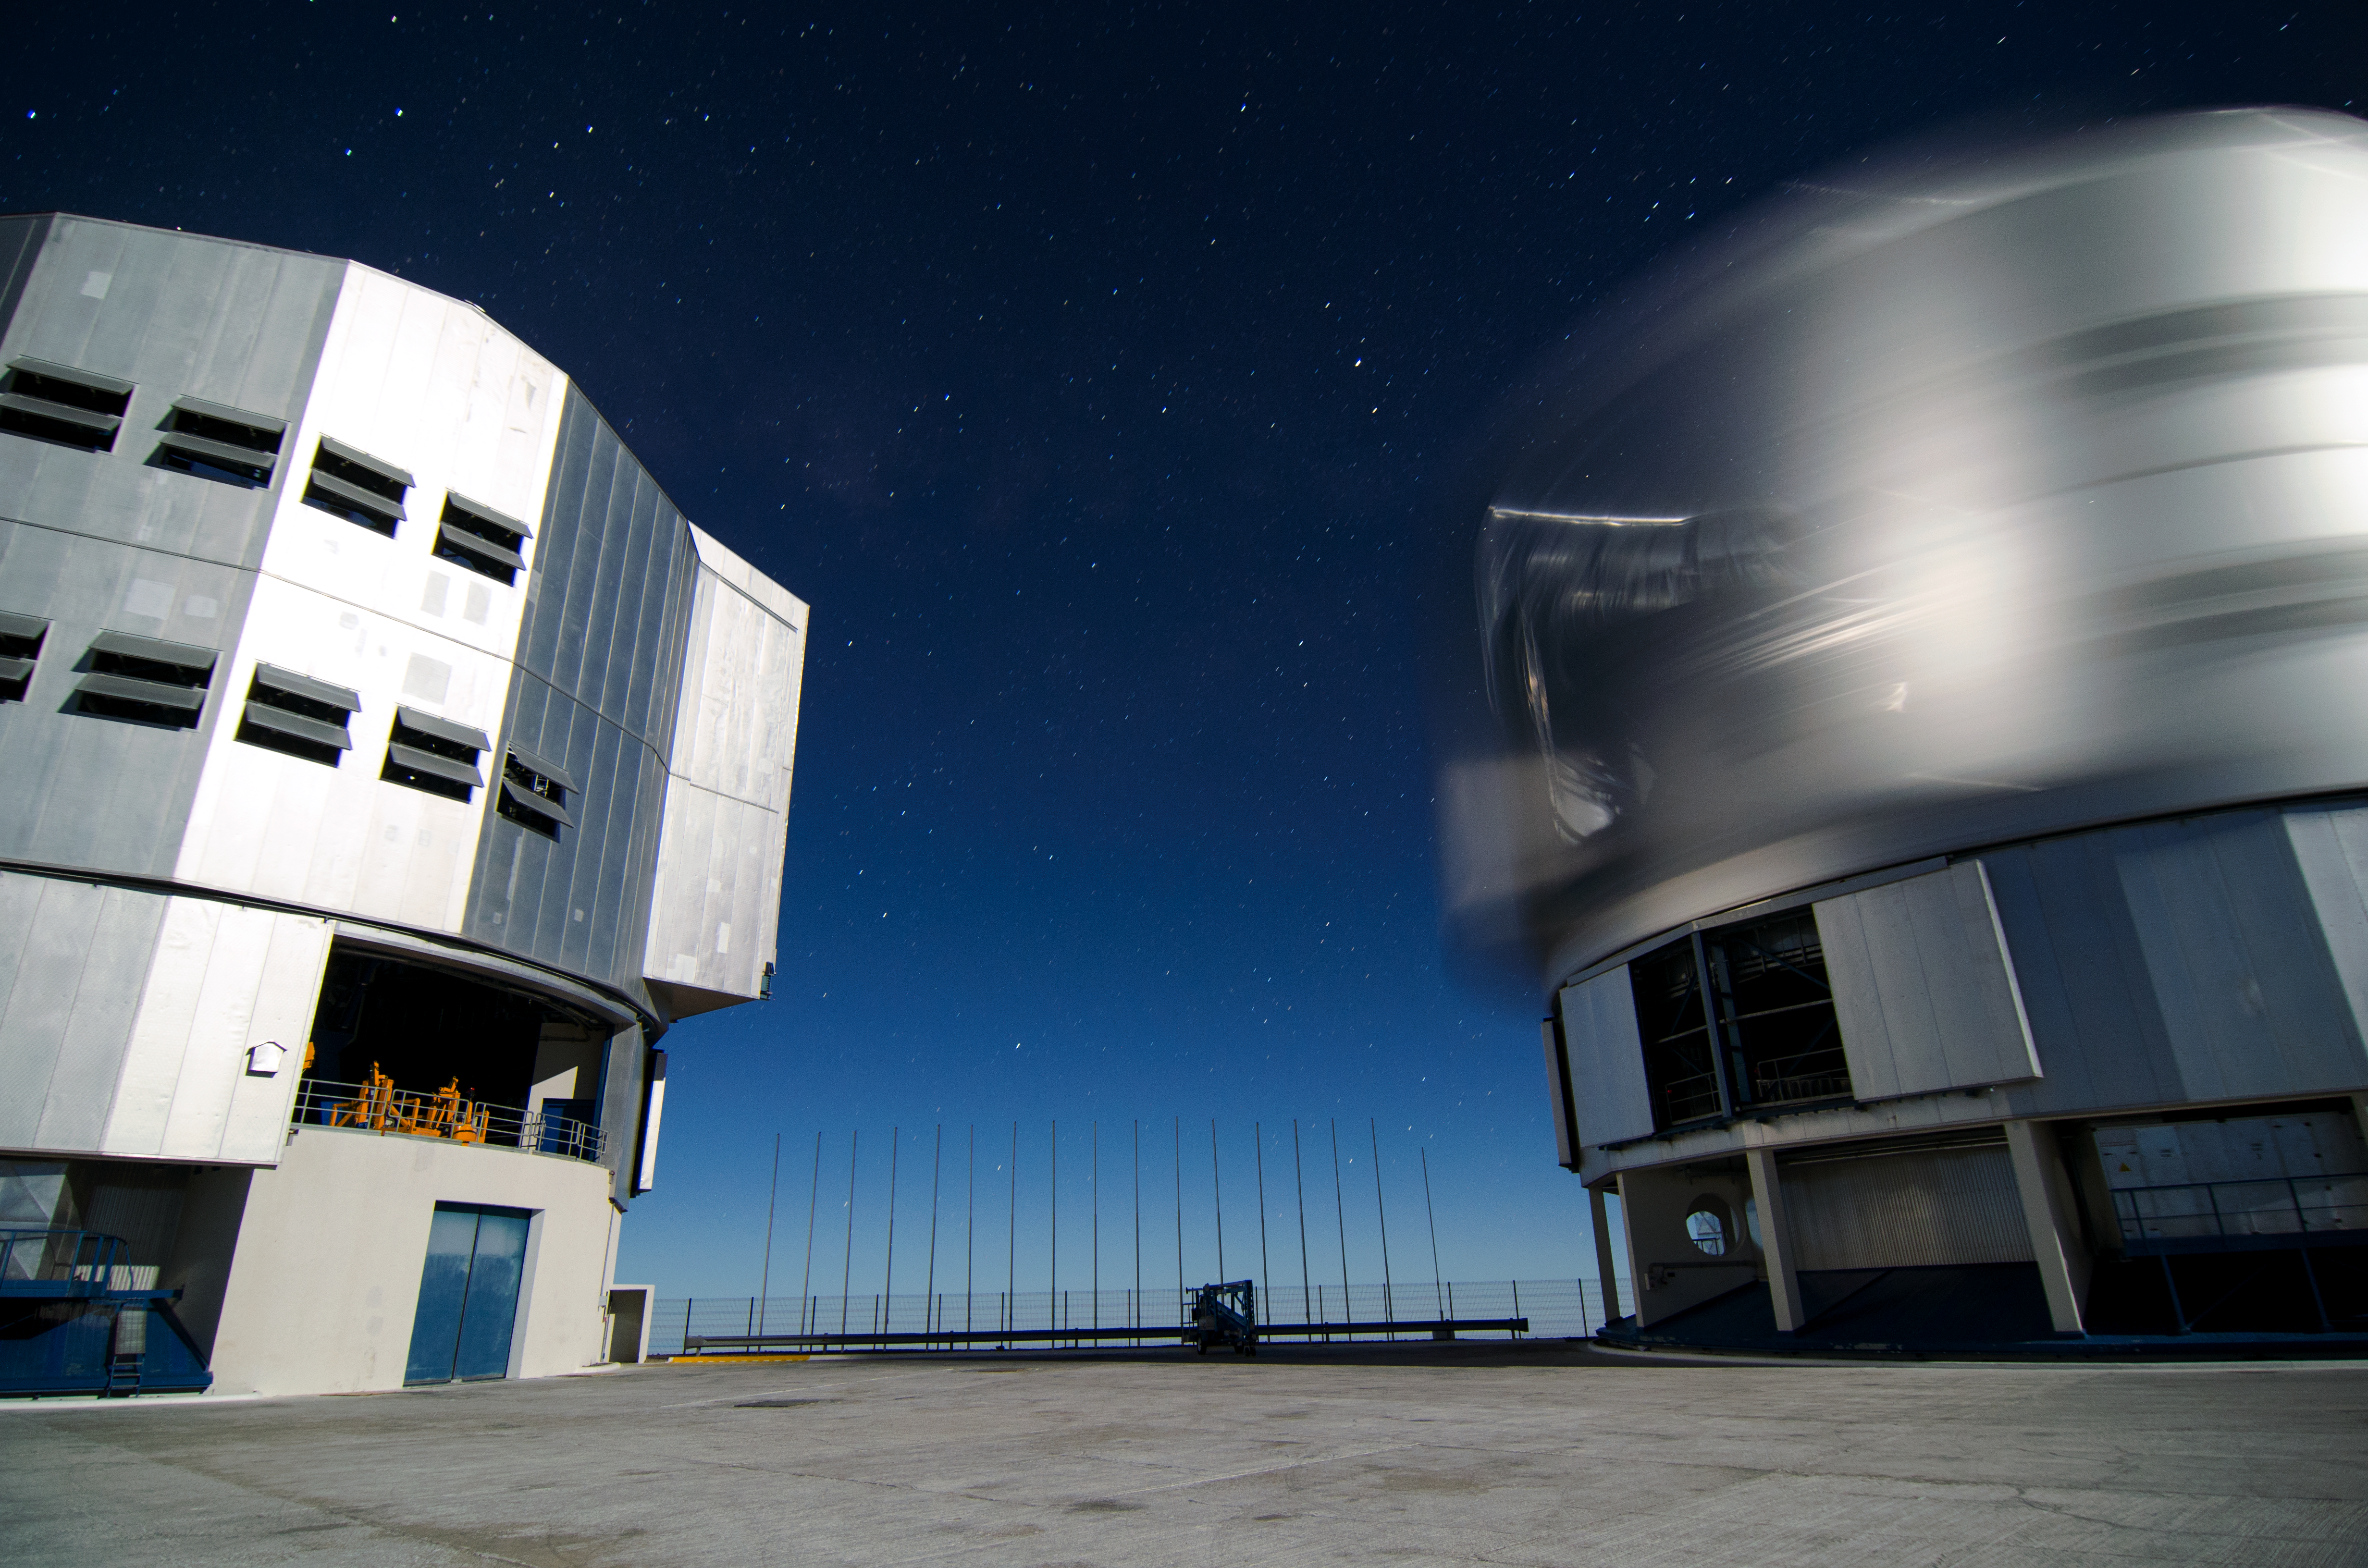

Unit Telescope spinning

This photo, taken by Dave Jones, shows two of the Unit Telescopes of the Very Large Telescope (VLT) at Paranal. The right one was turning during the exposure to allow a look at a different point of the sky. This way its silhouette gets blurred.

Credit: D. Jones/ESO